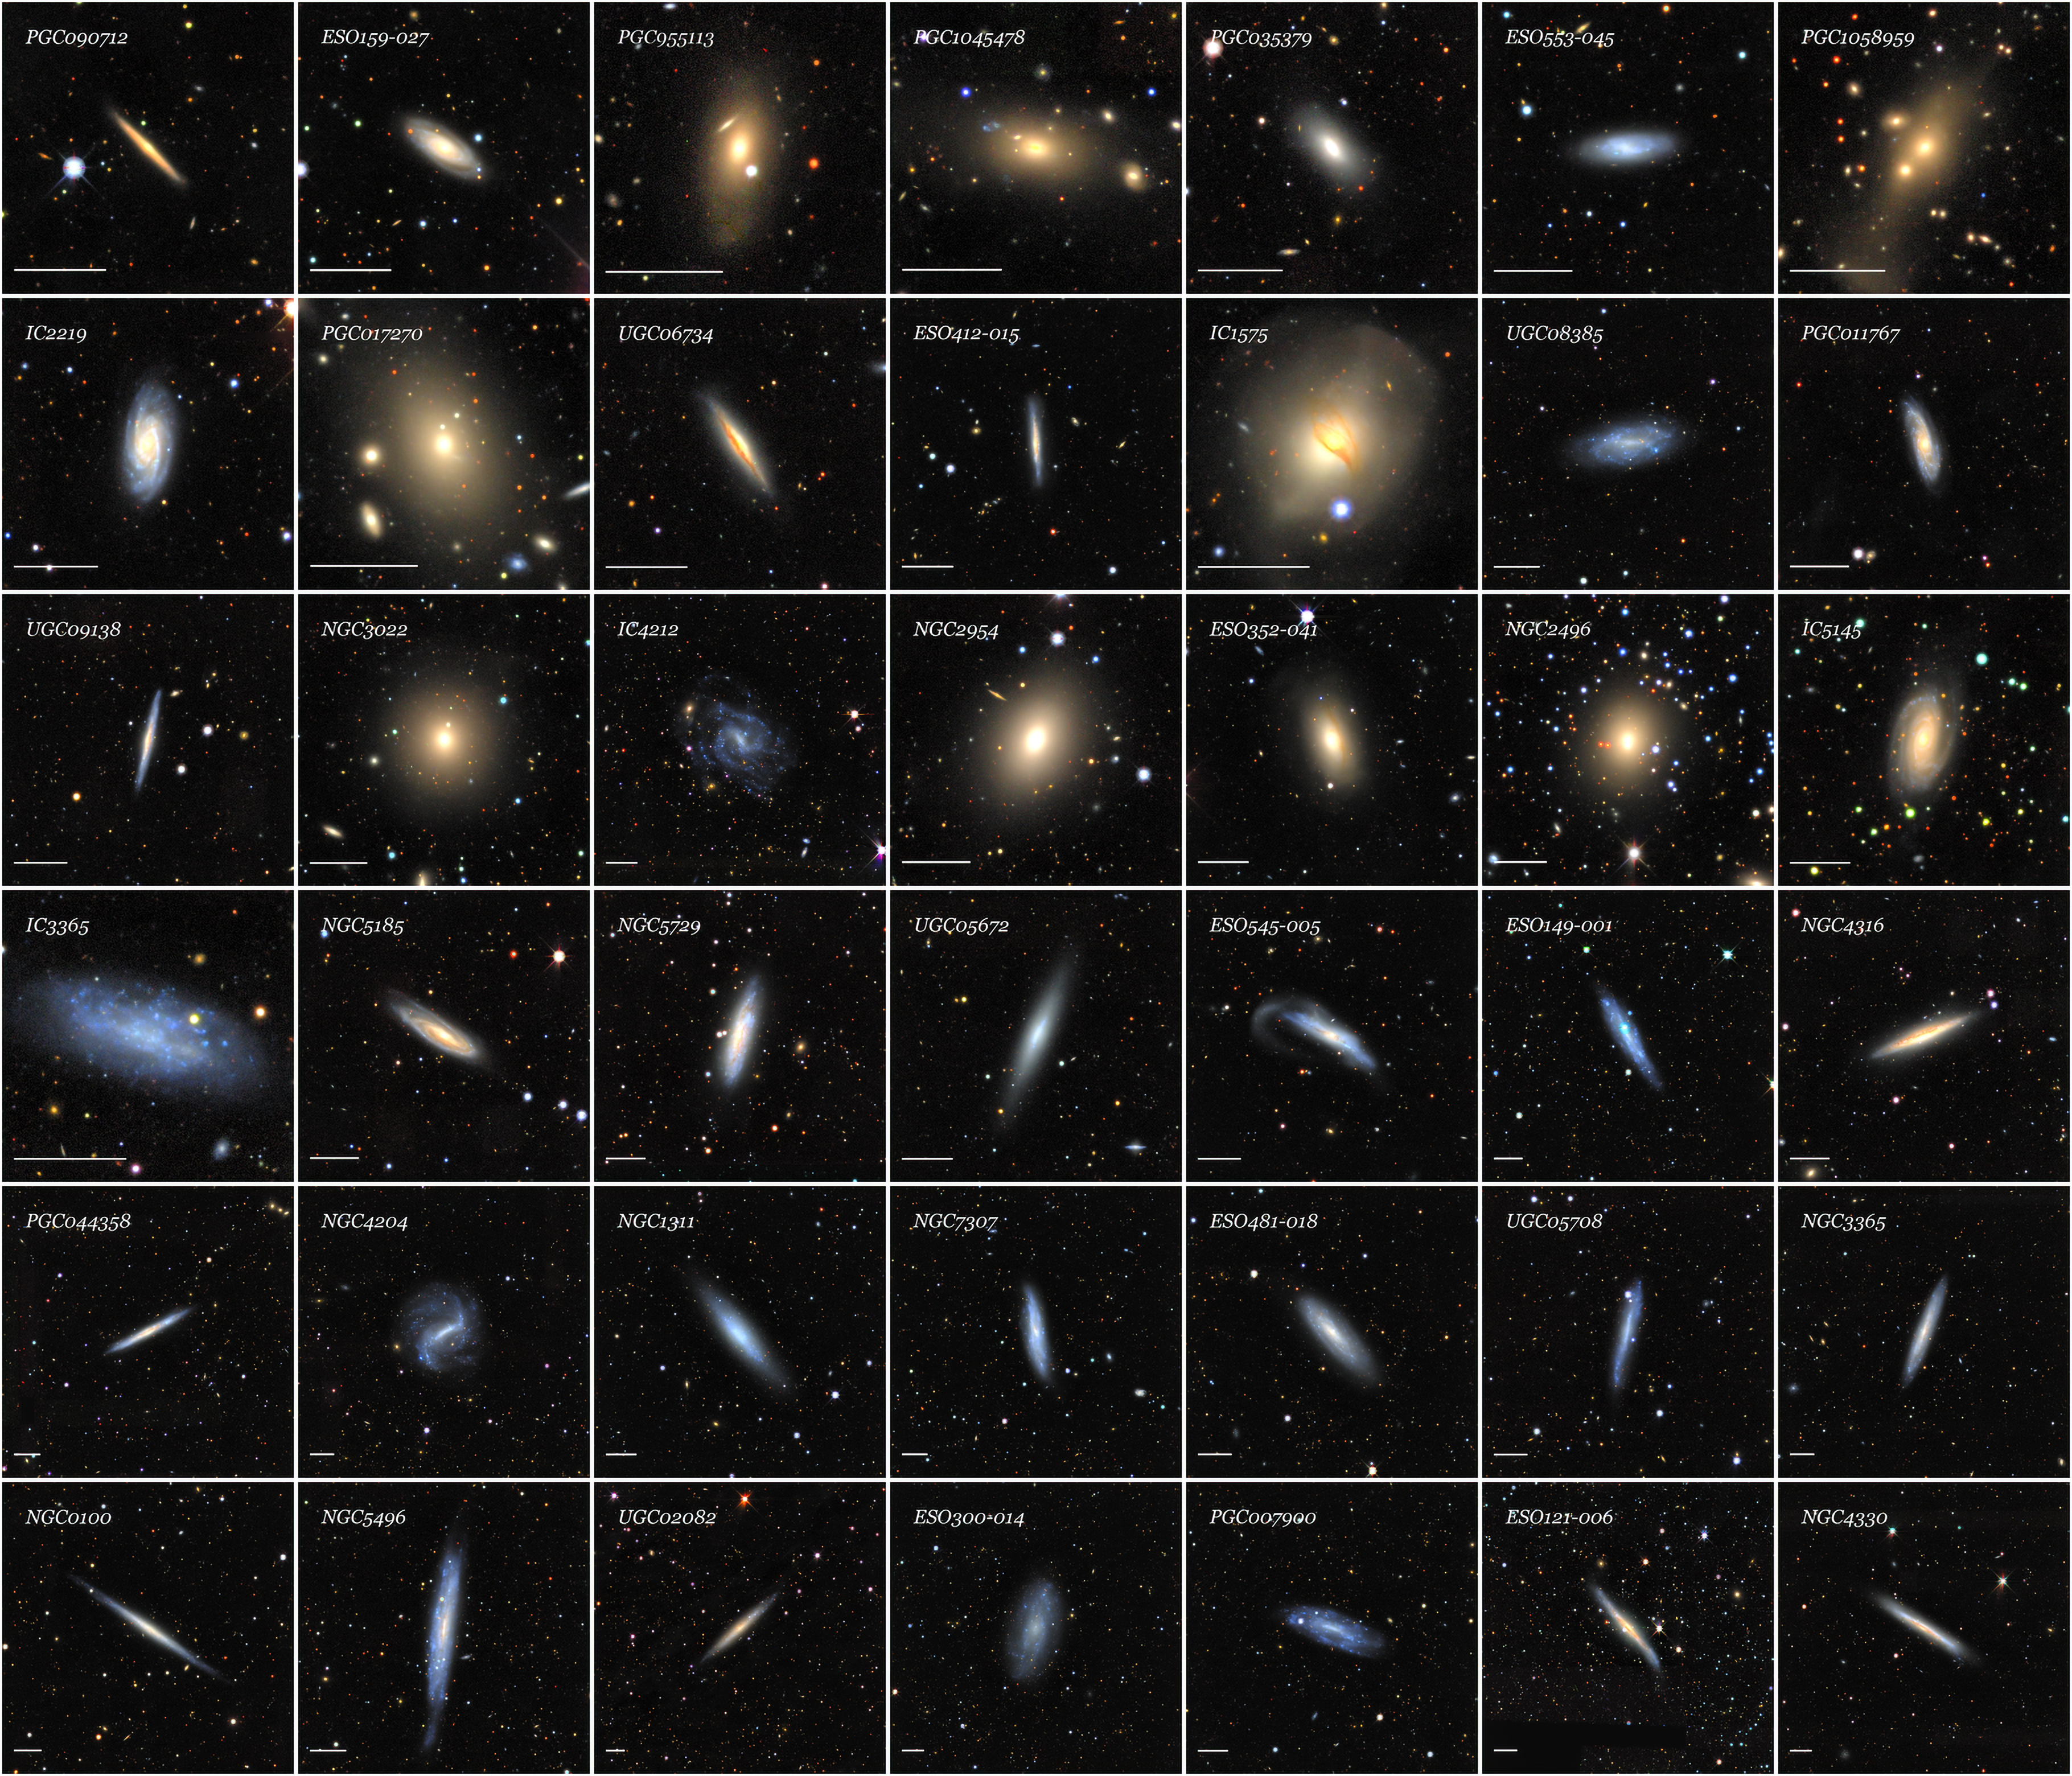

Optical mosaics from the Siena Galaxy Atlas

Optical mosaics of 42 galaxies from the SGA-2020 sorted by increasing angular diameter from the top-left to the bottom-right. Galaxies are chosen randomly from a uniform (flat) probability distribution in angular diameter. The horizontal white bar in the lower-left corner of each panel represents 1 arcminute and the mosaic cutouts range from 3.2 to 13.4 arcminutes. This figure illustrates the tremendous range of types, sizes, colors and surface brightness profiles, internal structure, and environments of the galaxies in the SGA.

Credit: CTIO/NOIRLab/DOE/NSF/AURA/J. Moustakas